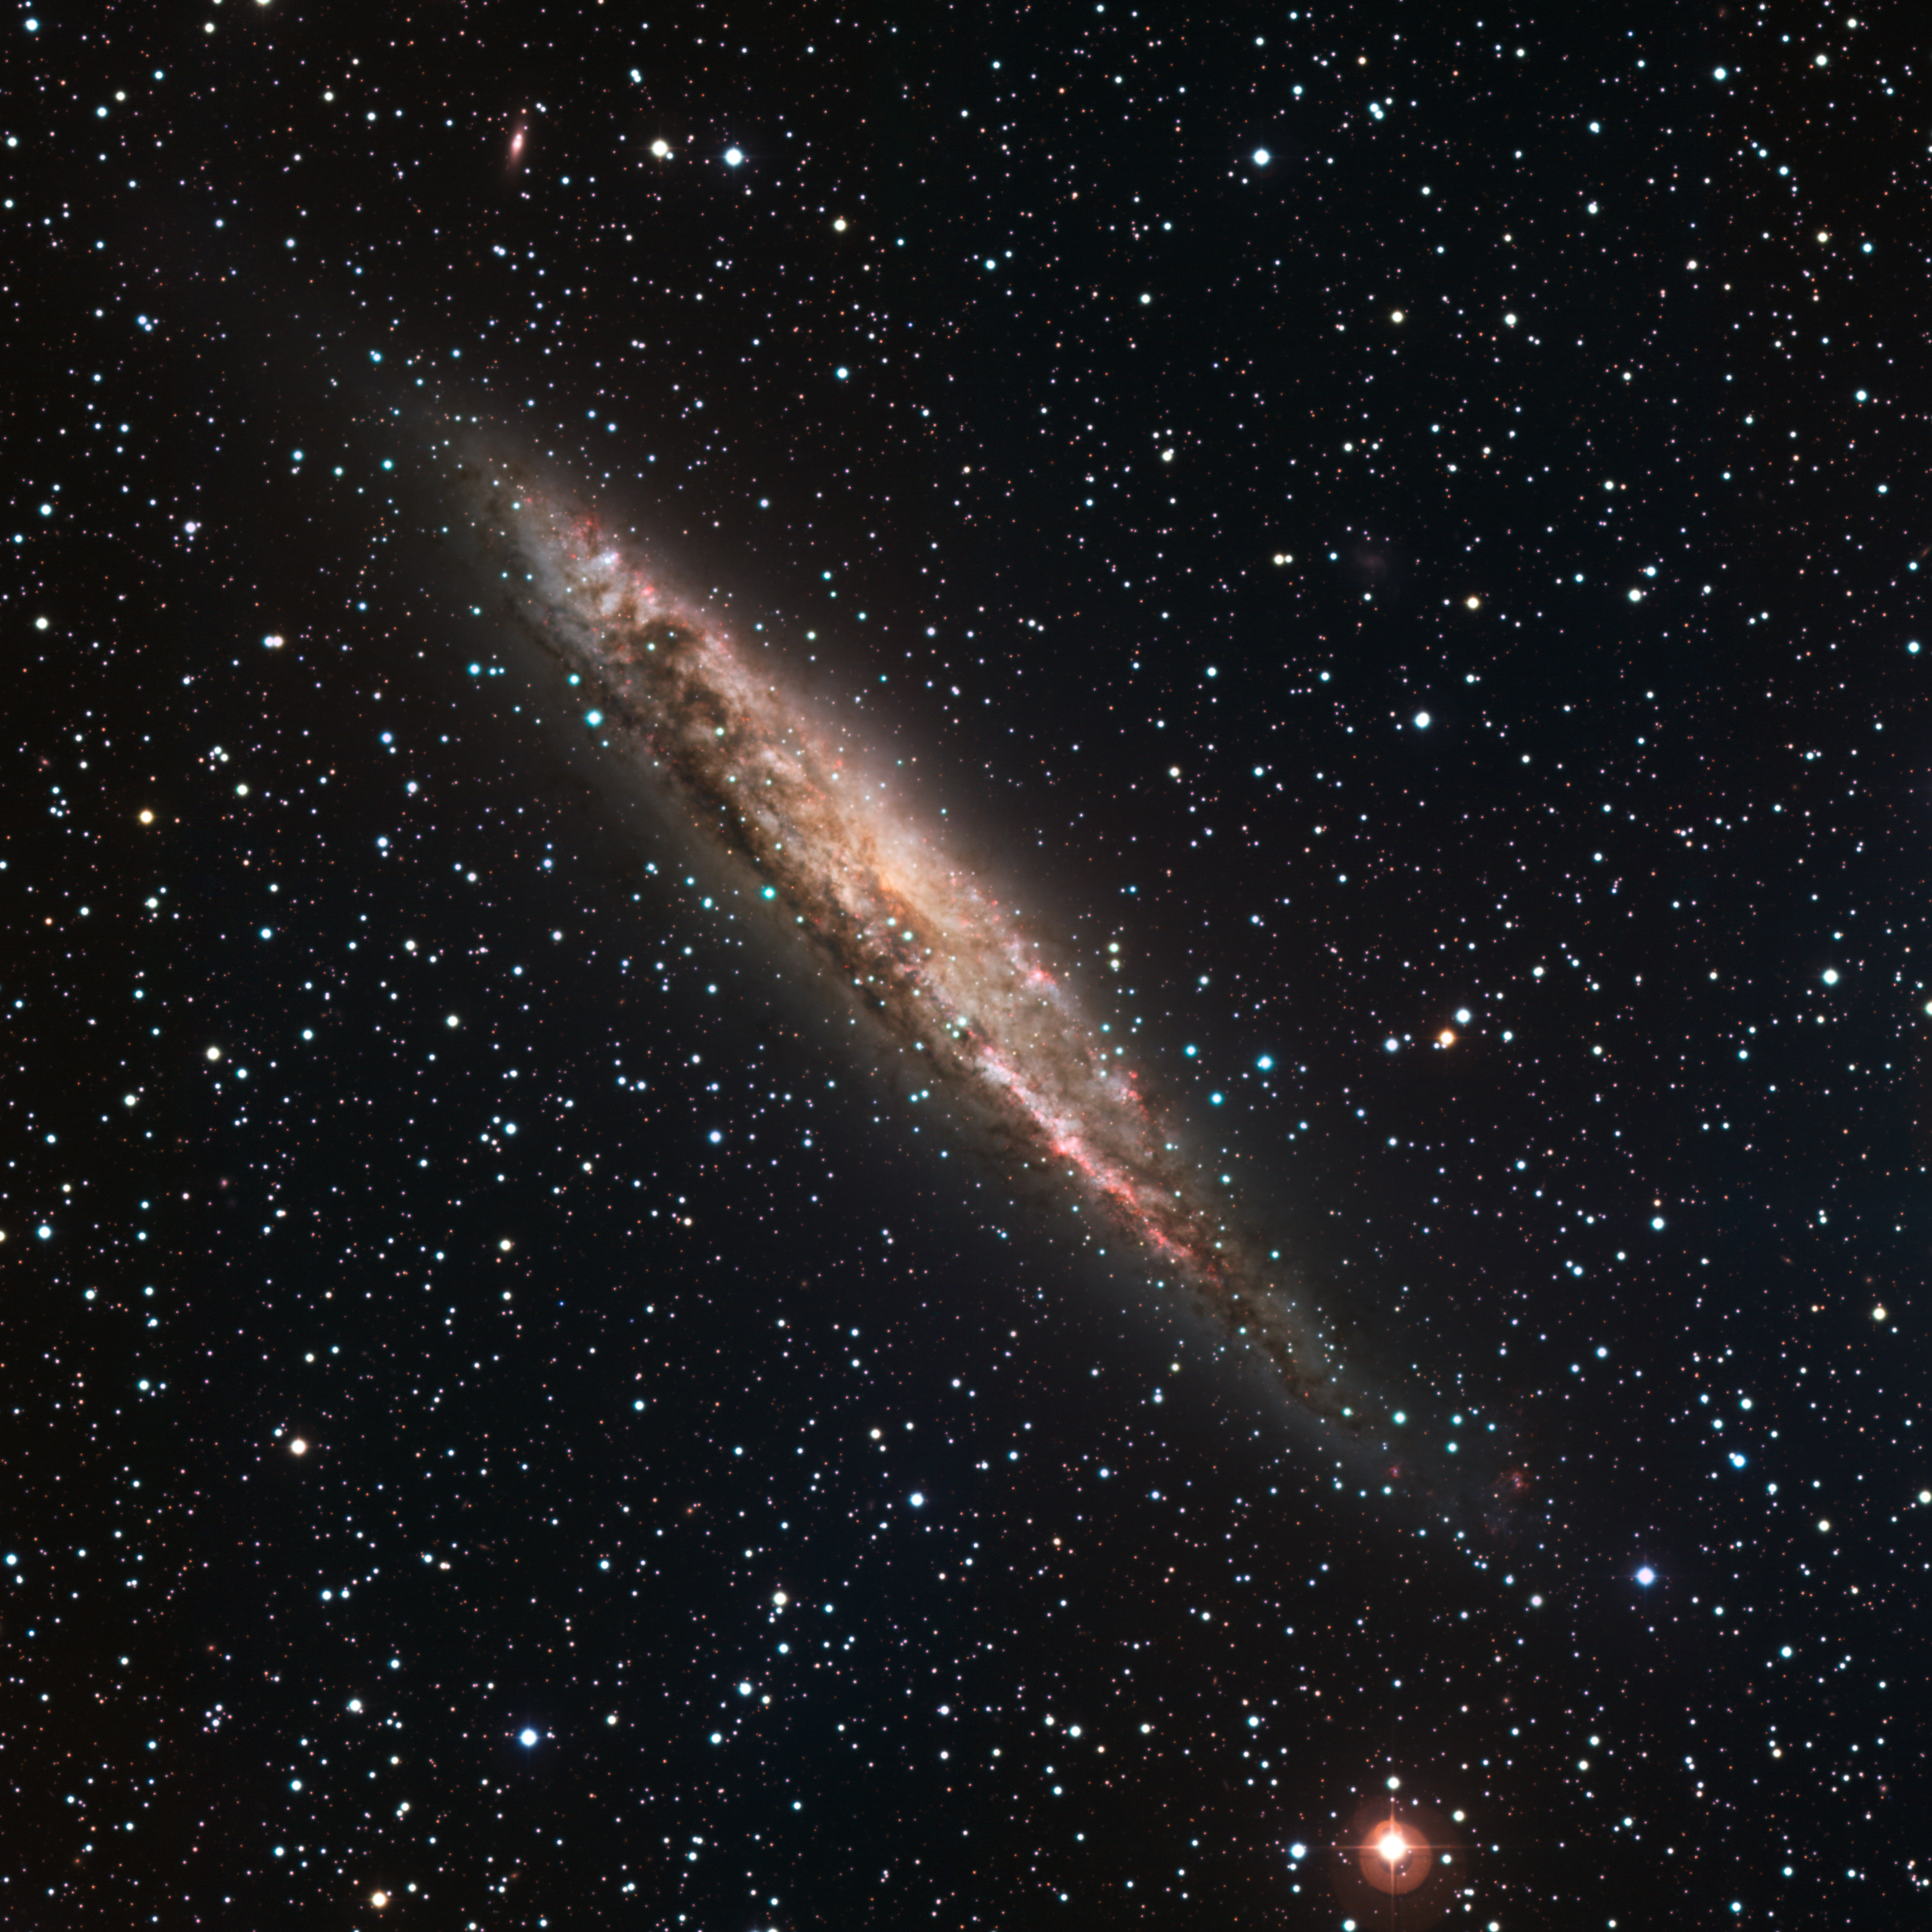

Spiral galaxy NGC 4945

Seen edge-on, observations of NGC 4945 suggest that this hive of stars is a spiral galaxy much like our own Milky Way, with swirling, luminous arms and a bar-shaped centre. Sites of active star formation, known as HII regions, are seen prominently in the image, appearing bright pink. These resemblances aside, NGC 4945 has a brighter centre that likely harbours a supermassive black hole, which is devouring reams of matter and blasting energy out into space. NGC 4945 is about 13 million light-years away in the constellation of Centaurus (the Centaur) and is beautifully revealed in this image taken with data in five bands (B, V, R, H-alpha and S II) with the 2.2-metre MPG/ESO telescope at La Silla. The field of view is 30 x 30 arcminutes. North is up, East is to the left.

Credit: ESO